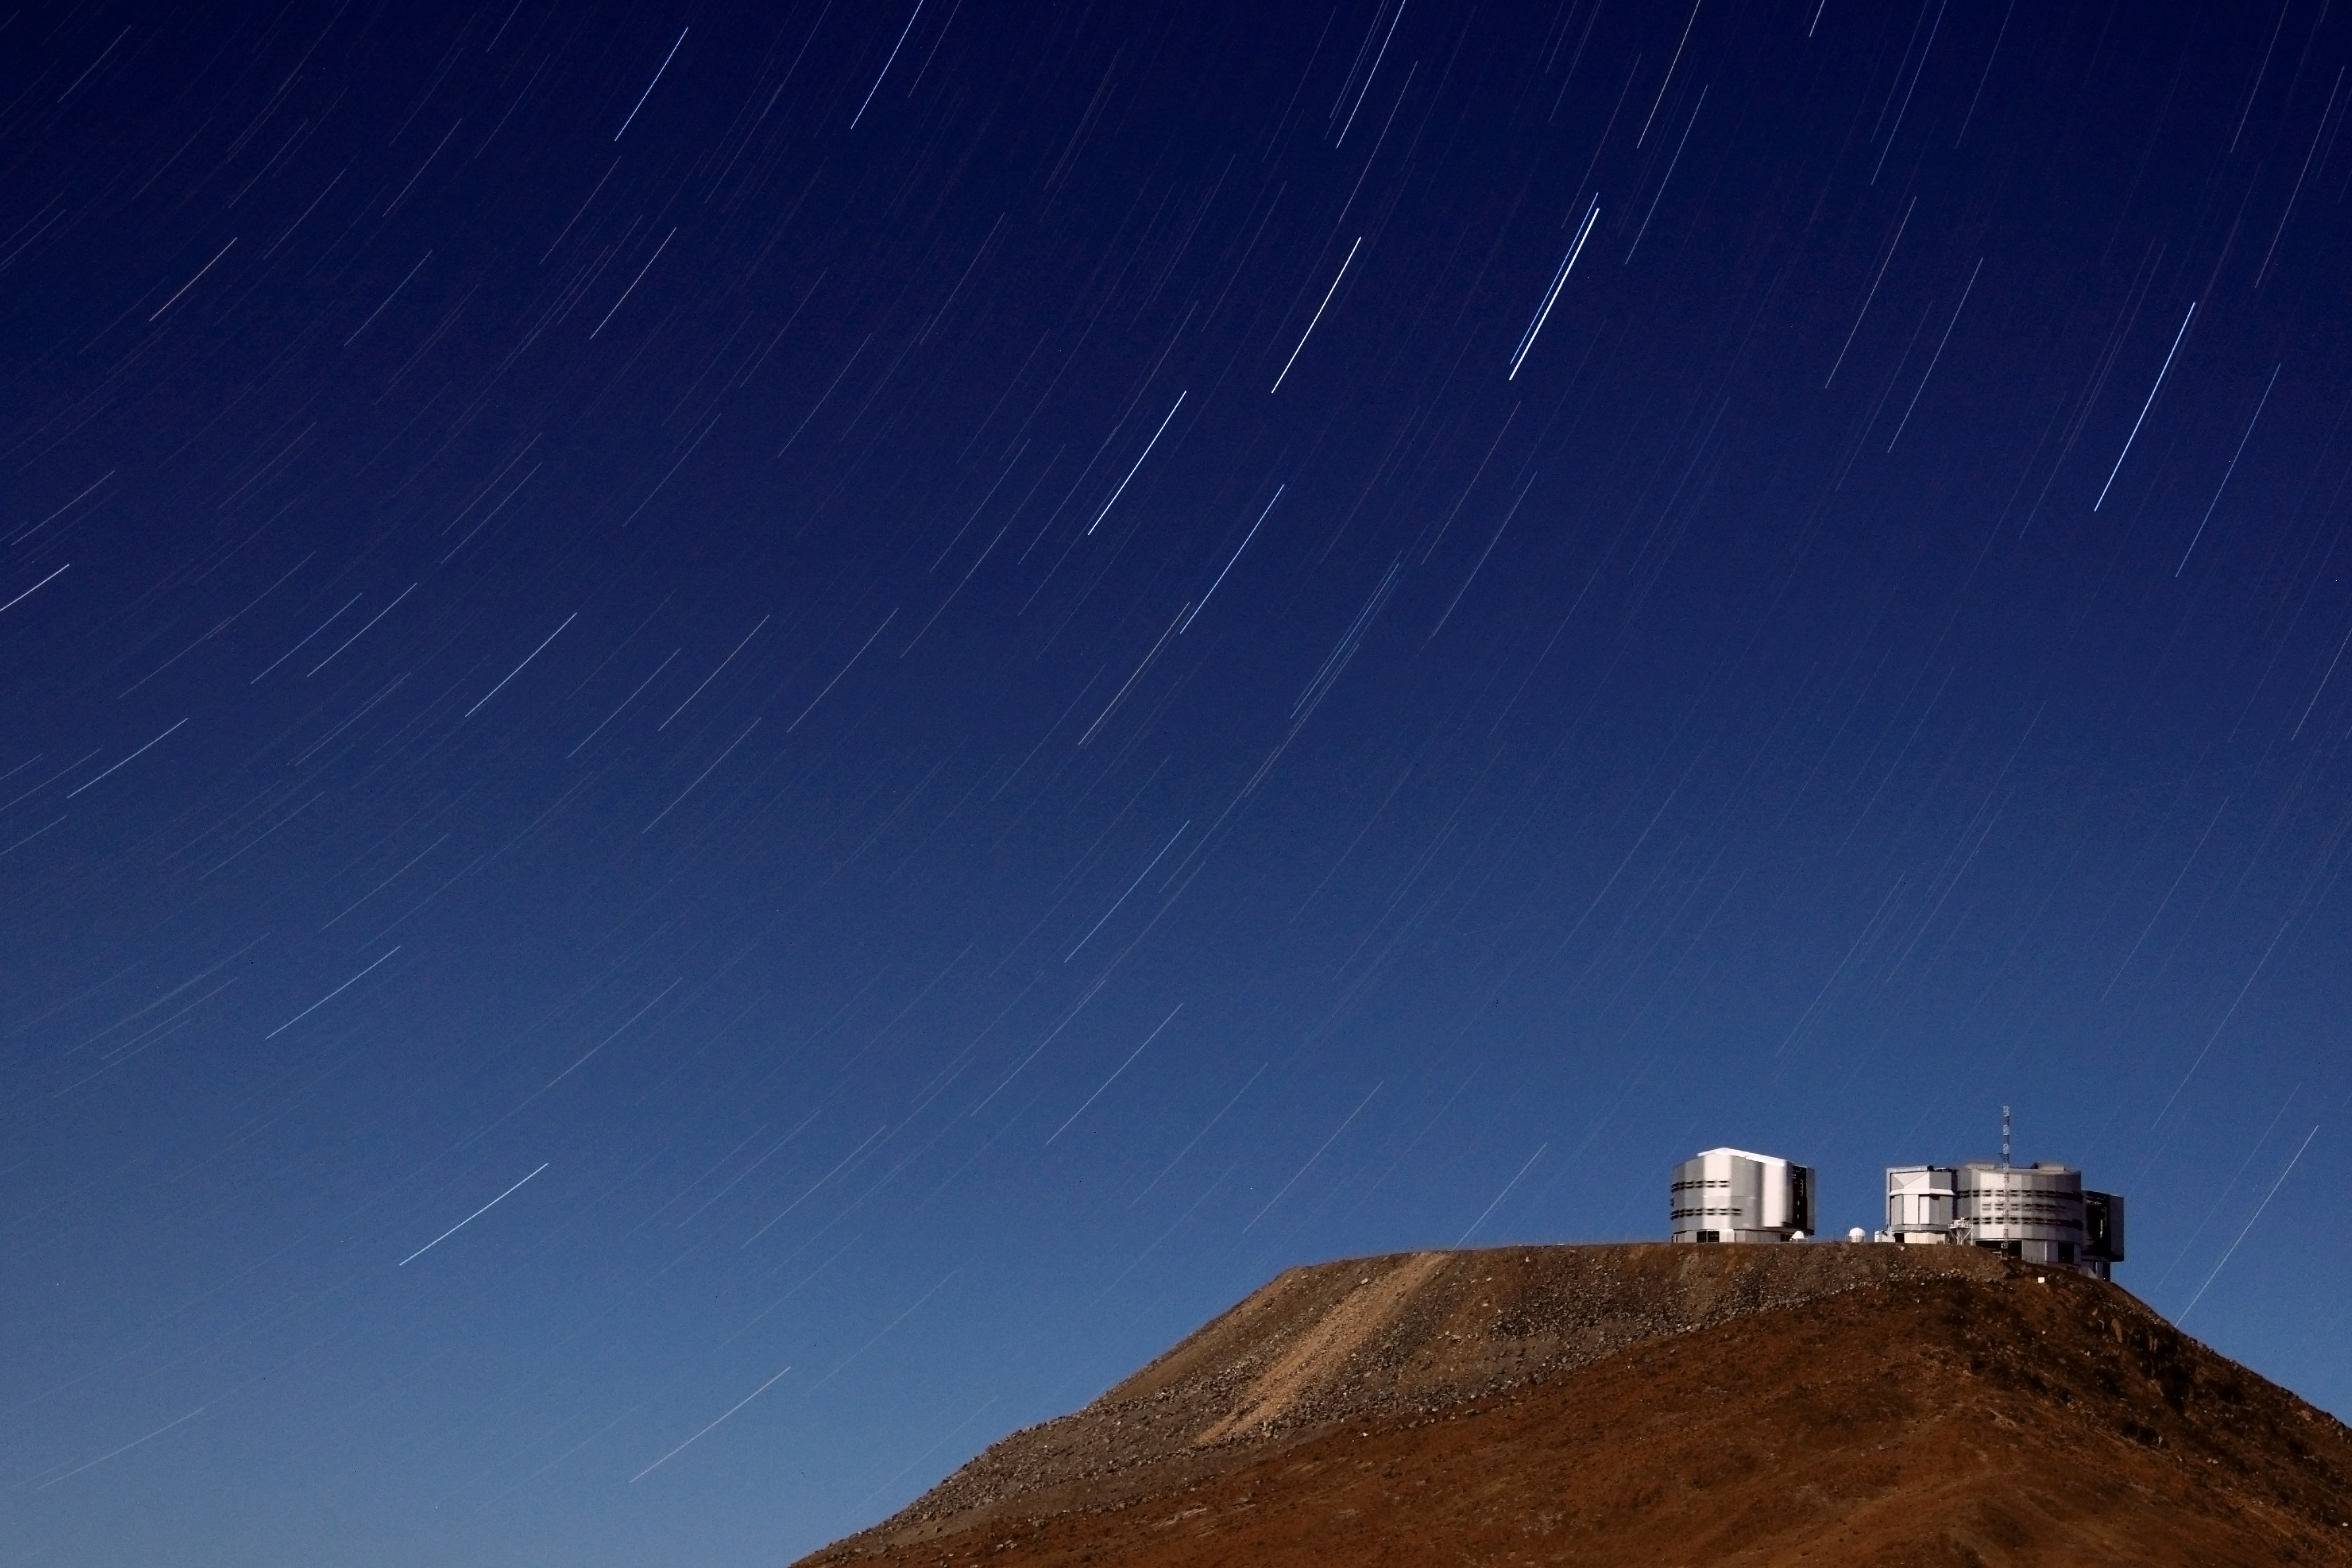

One of the best

On the flattened top of Cerro Paranal one can see the four Unit Telescopes of the VLT. In between them, close to the ground and from this point of view nearly invisible, the four movable Auxiliary Telescopes are situated. Together they create one of the most advanced observatories in the world.

Credit: D. Gadotti/ESO